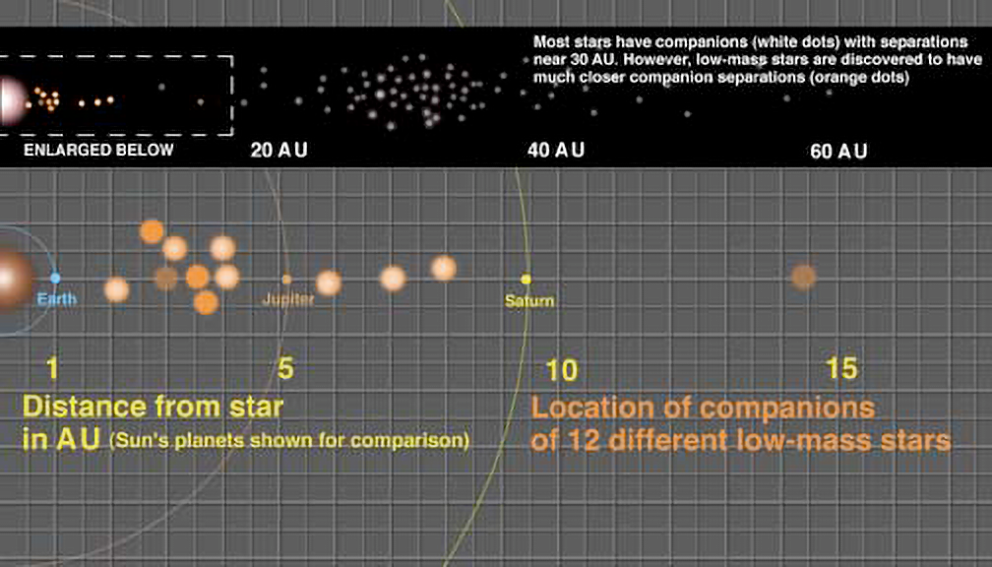

Companion Distances From Low-Mass Stars

This illustration shows the relatively small separations of the 12 companions found around low-mass stars that were studied in the Gemini Observatory survey by Laird Close et al. The wide view at the top shows the common distances for companions around larger "parent" stars (white dots), with the low-mass companions (orange dots) enlarged in the lower part of the illustration and a scale of our solar system drawn in for comparison. The fainter orange companions are brown dwarfs; the brightest are likely low-mass stars. Two gridlines equals one Astronomical Unit or the average distance between the Earth and the Sun (approximately 150,000,000 km or 93,000,000 miles.)

Credit: Gemini Observatory/NSF/AURA/J. Lomberg